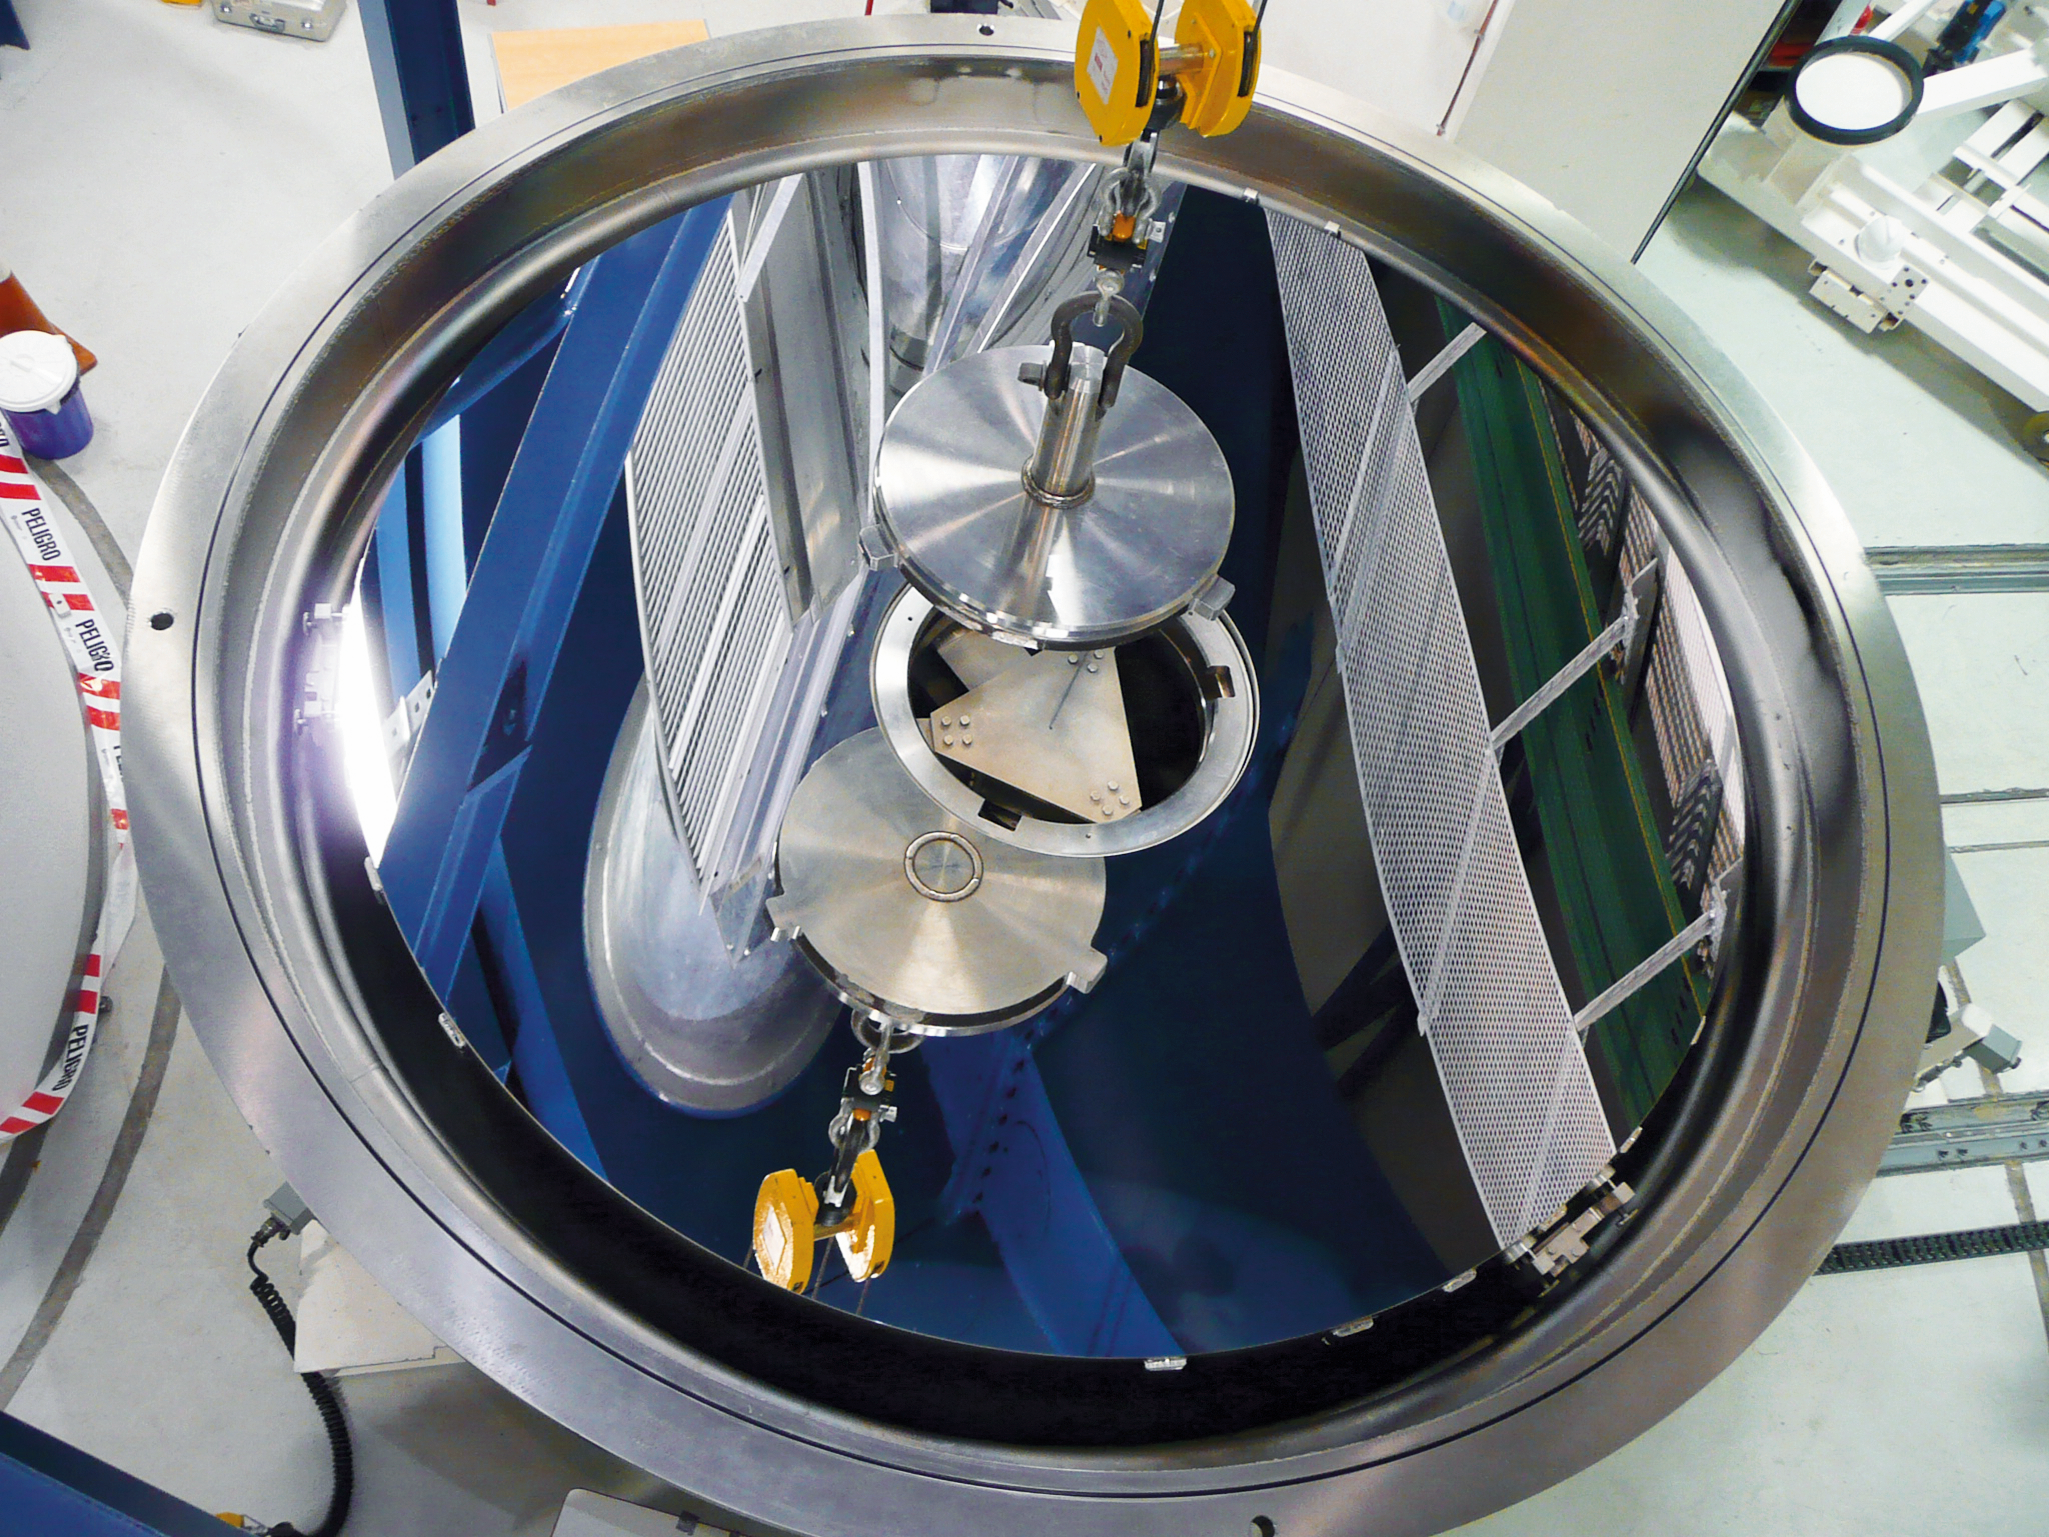

VISTA main mirror recoated

The VISTA primary mirror in the vacuum chamber after recoating, just before being installed in the telescope. While the VLT´s mirrors are covered by aluminum, the VISTA mirror is coated with silver, because this element has a better reflectivity in the infrared. The VISTA primary mirror is 4.1 metres in diameter and is the most highly curved of its size. The extremely high curvature reduces the focal length, making the structure of the telescope extremely compact. VISTA can map large areas of the sky quickly and deeply. Unlike the other telescopes at Paranal Observatory, VISTA has its own coating plant installed in the same telescope building.

Credit: ESO